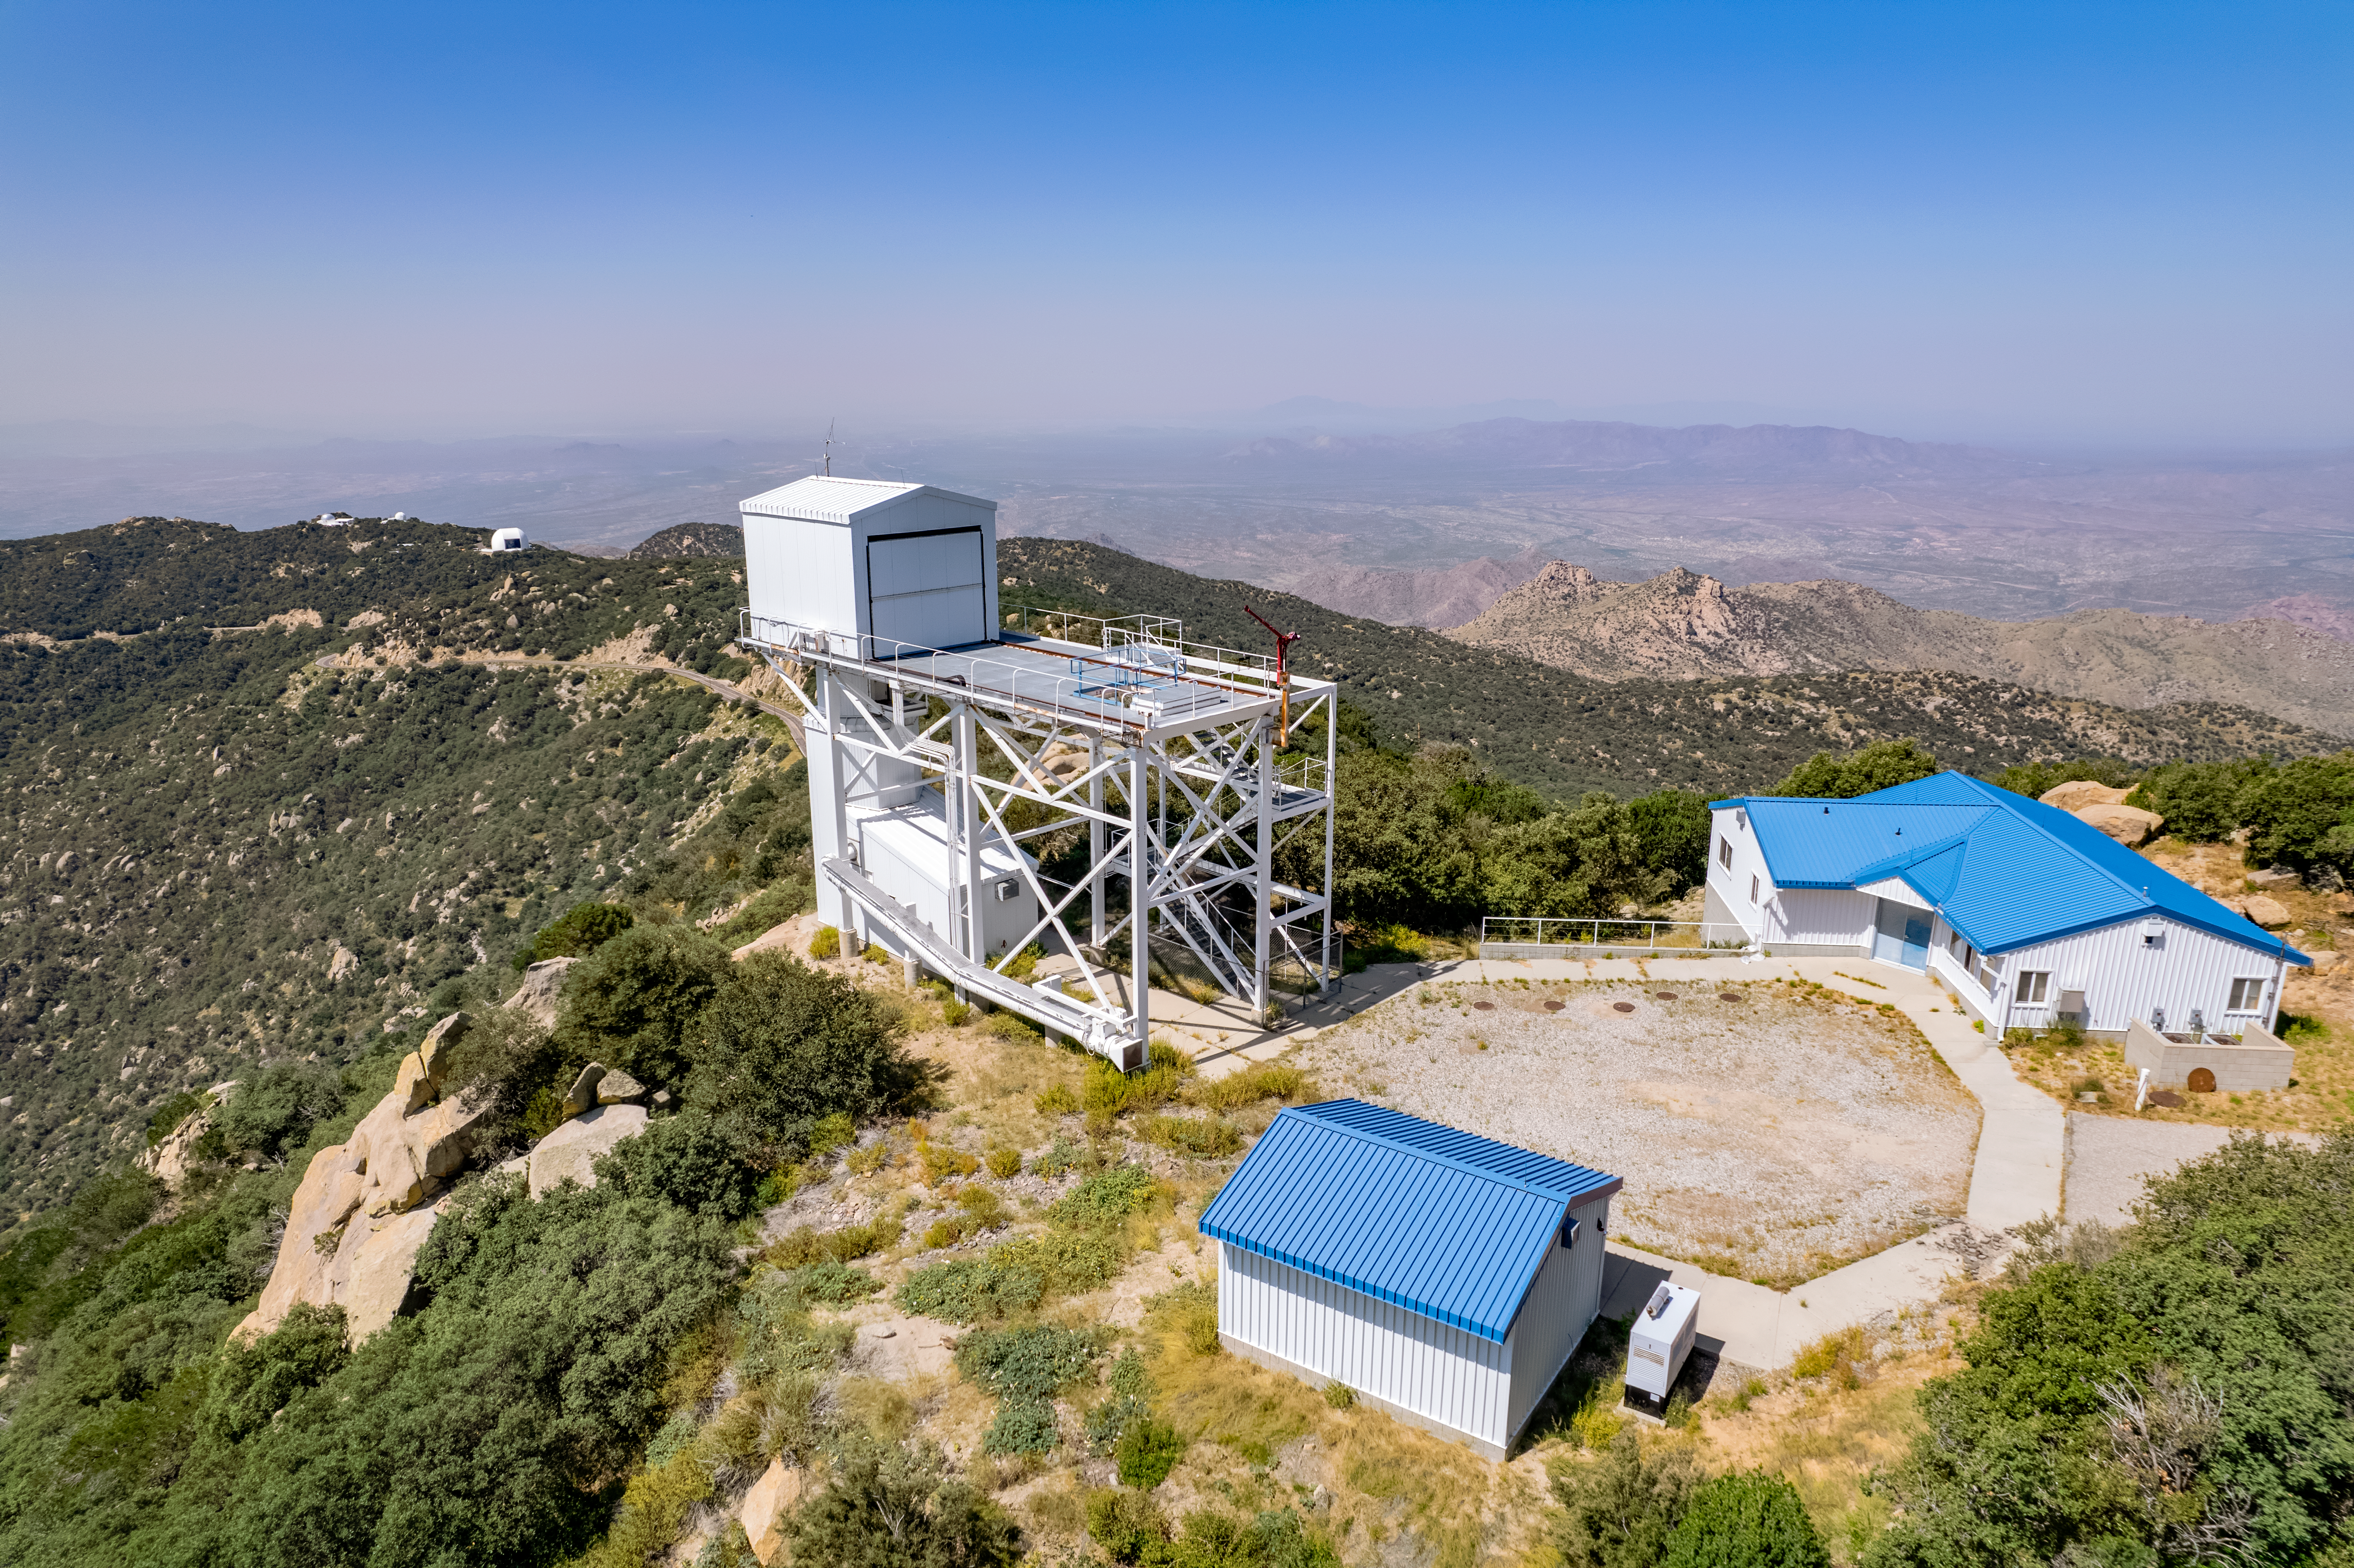

1.2-meter Calypso Telescope

Shown here is the 1.2-meter Calypso Telescope, which is now the Vera Rubin Auxiliary Telescope.

Credit: NOIRLab/AURA/NSF